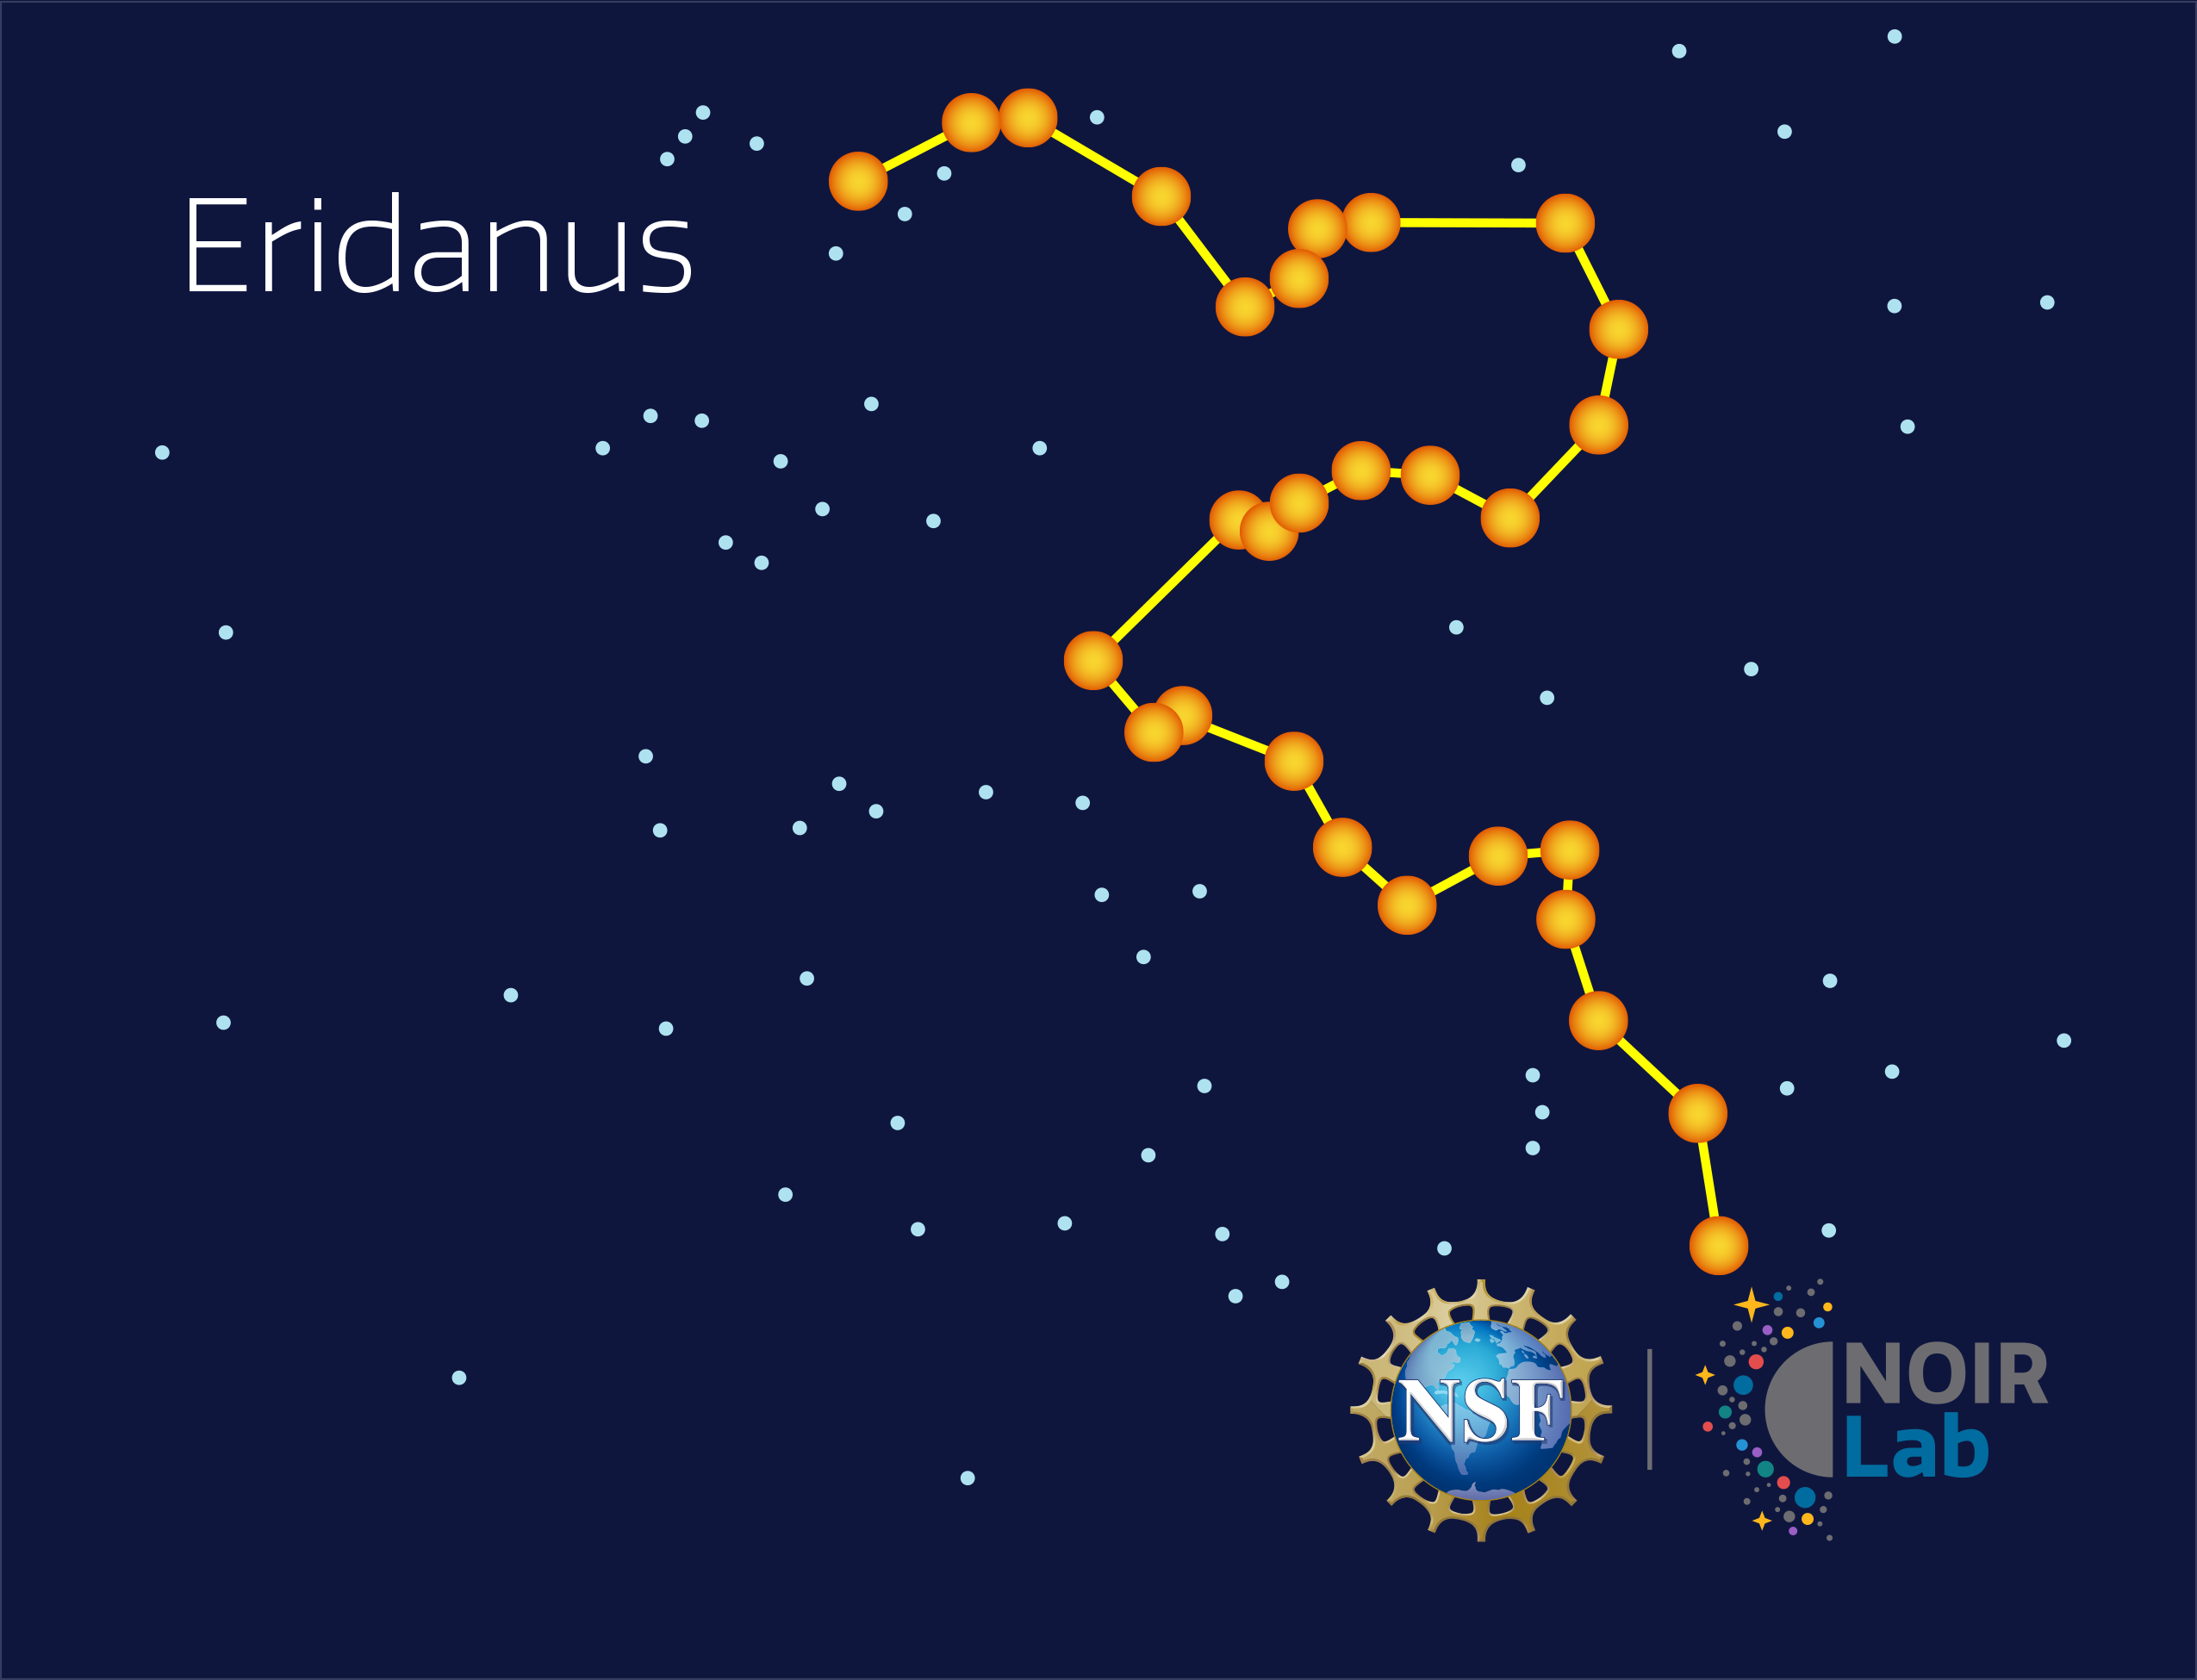

Eridanus

Credit: NOIRLab